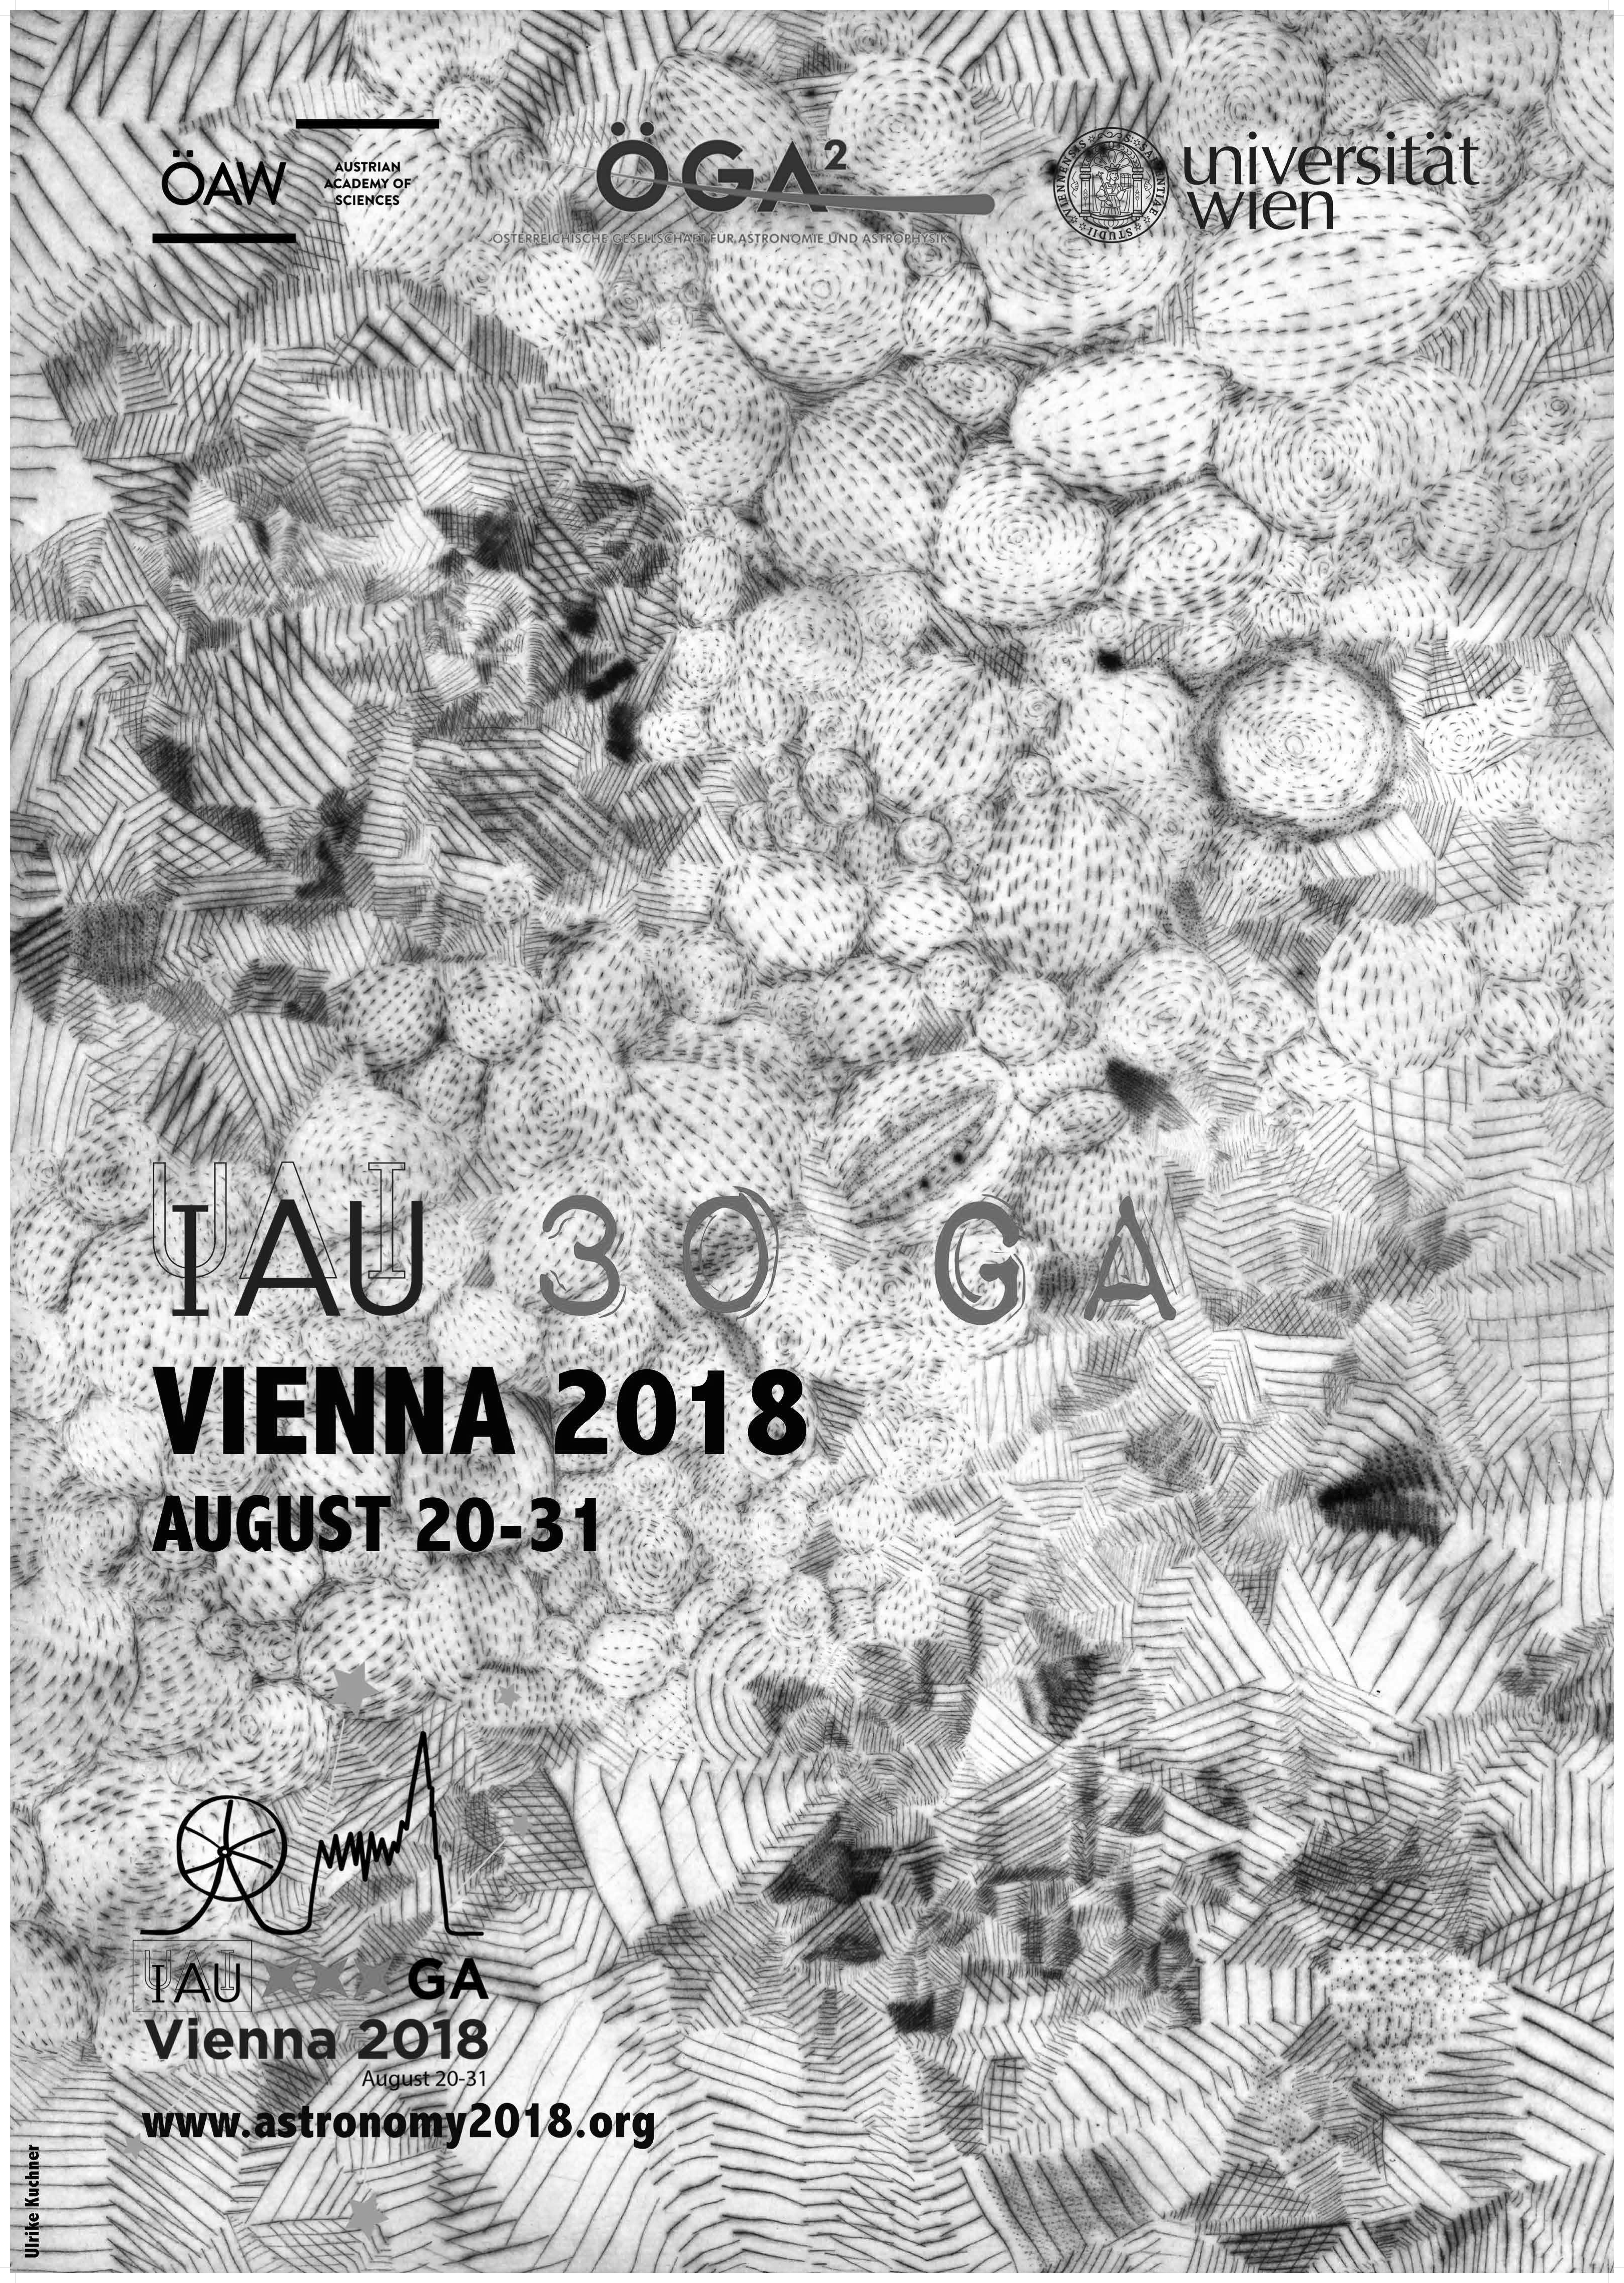

Poster for the IAU GA 2018

Poster for the IAU General Assembly 2018.

Credit: IAU/U. Kuchner